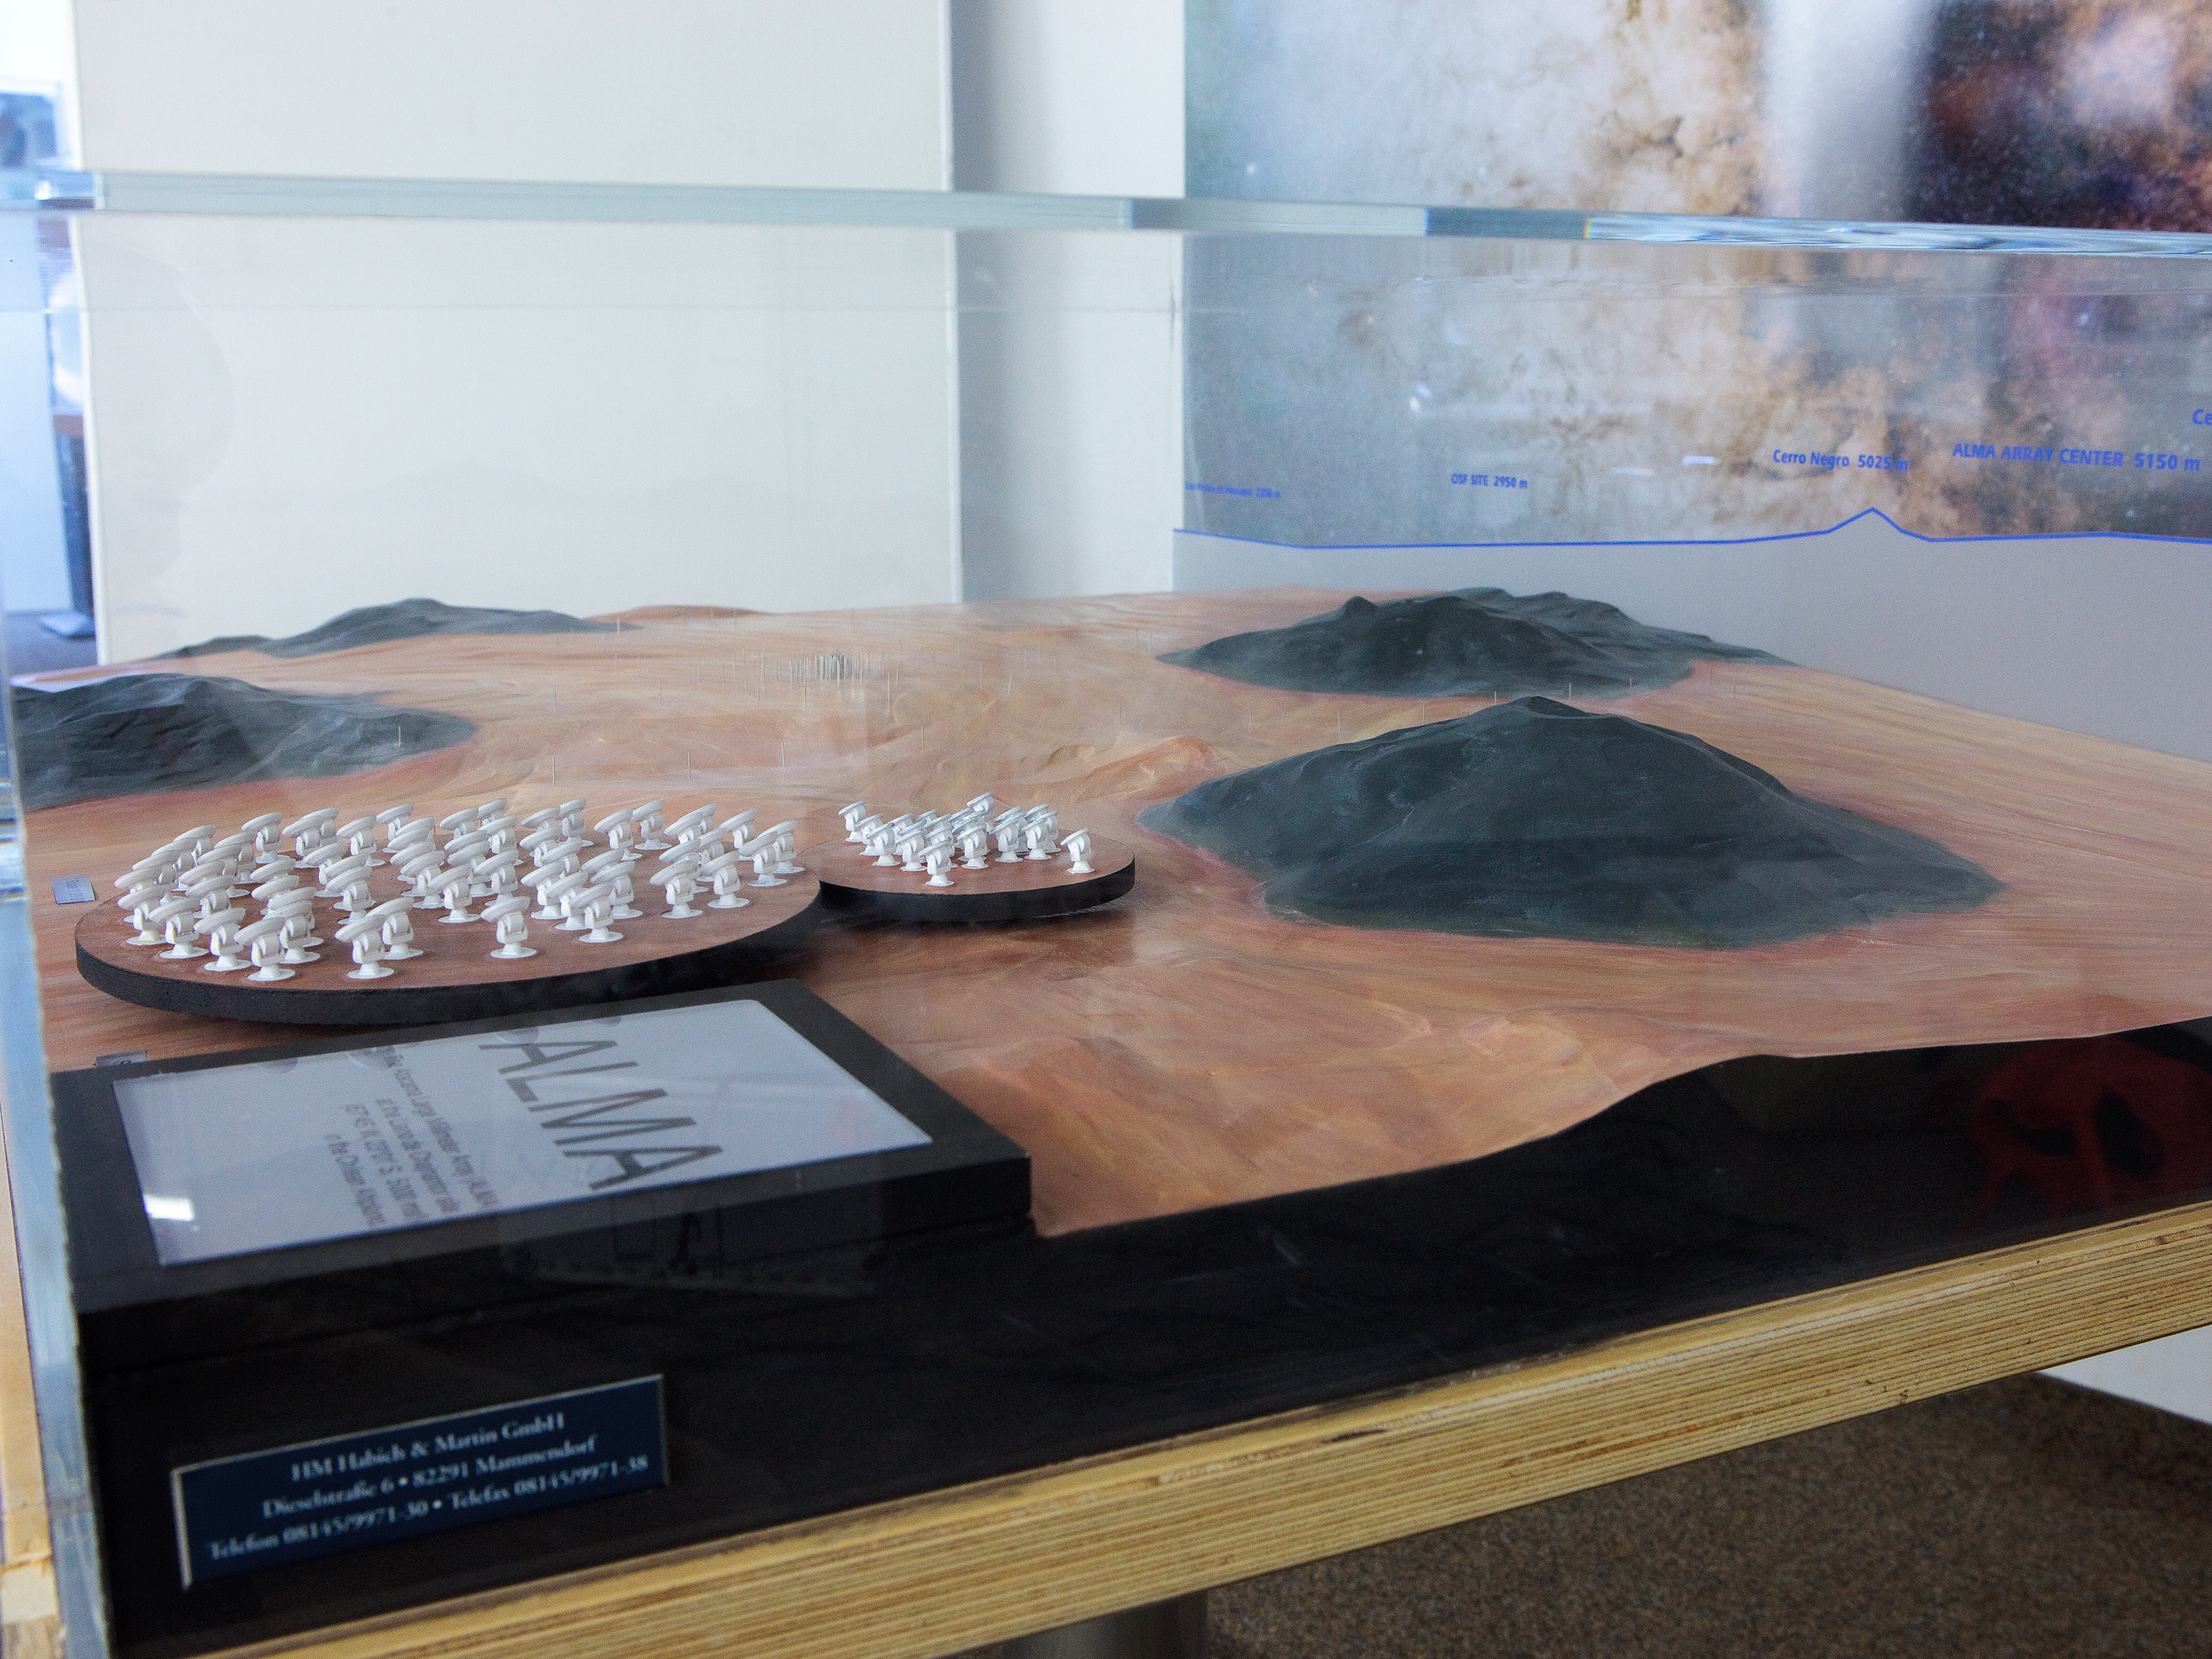

ALMA Chajnantor plateau model 02

ALMA Chajnantor plateau.

Shipping dimensions: 160cm x 117cm x 71cm, 240kg

Credit: ESO